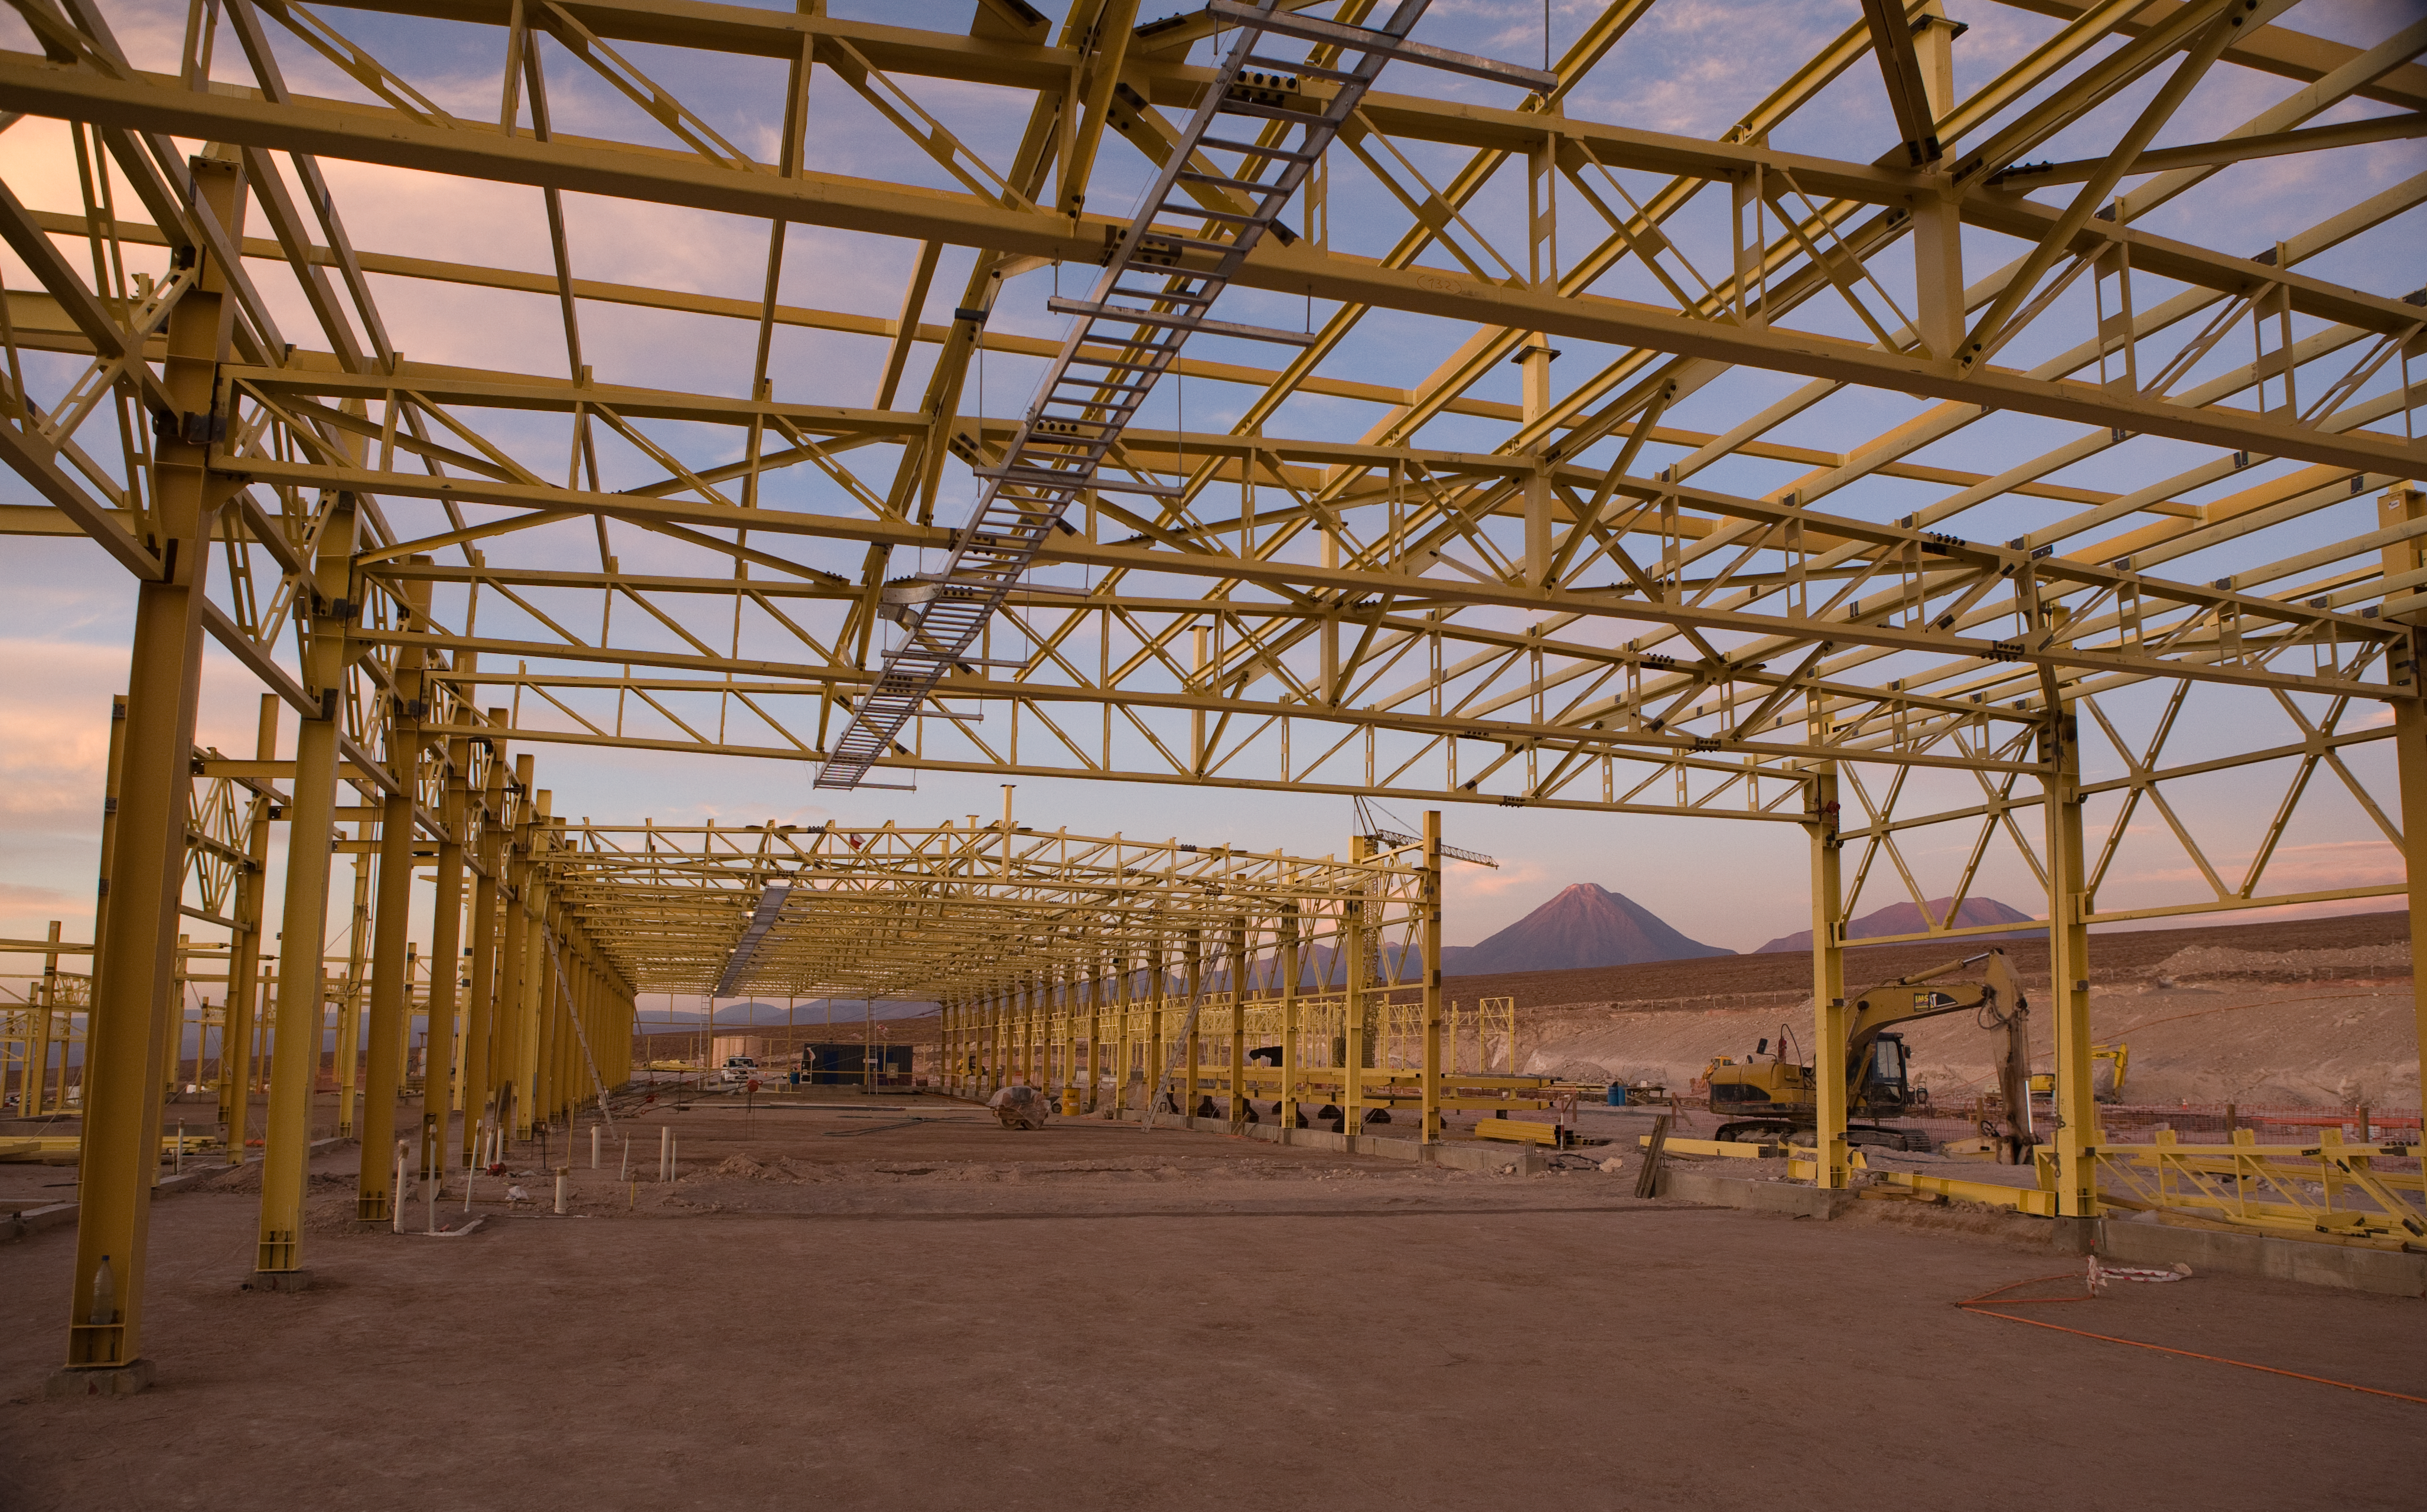

OSF construction

The construction of the ALMA Operations Support Facility (OSF) building started in August 2006 and was completed in late 2007/early 2008. This 7000 square metre building will centralise the ALMA operation activities, suiting the requirements of this exceptional observatory in a remote desert location. The OSF is located at 2900 m altitude on the road up to the Chajnantor plateau, where the 5000 m altitude ALMA Array Operations Site (AOS) is located. Since the millimetre- and submillimetre-wavelength radiation is strongly absorbed by the water vapour in the Earth´s atmosphere, a very high and dry site is required for astronomical observation at these wavelengths, and Chajnantor is one of the very best in the world. However, the high altitude site represents a considerable additional challenge in the construction and operation of ALMA, with its effects on the human body as well as those of the environment on materials and engineering. For this reason, the human presence at the AOS will be reduced to a minimum once construction has ended. In the background in the picture is the unmistakable conical shape of the 5920 metre high Licancabur volcano.

Credit: ALMA (ESO/NAOJ/NRAO)